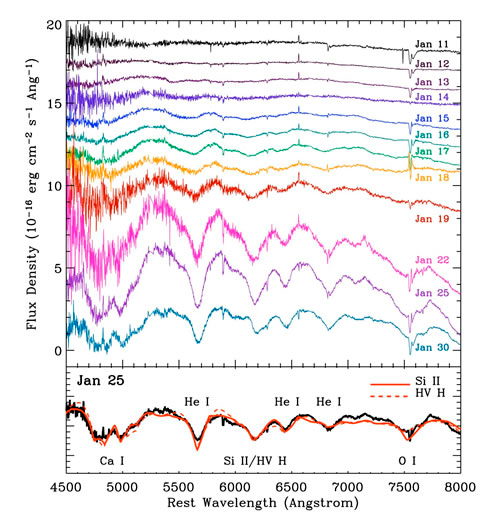

Catching the Light of a Baby Supernova

Sequence of densely-sampled optical spectra from 1.7 to 21 days after the X-ray outburst obtained with the Gemini Multi-Object Spectrograph on Gemini North in Hawaii. There is a clear evolution from a mostly featureless continuum to broad absorption lines, and finally to strong absorption features caused by some elements abundant in the fast expanding shell. From the spectral evolution sequence the supernova SN 2008d is classified as a Helium rich Type Ibc supernova.

Credit: NOIRLab